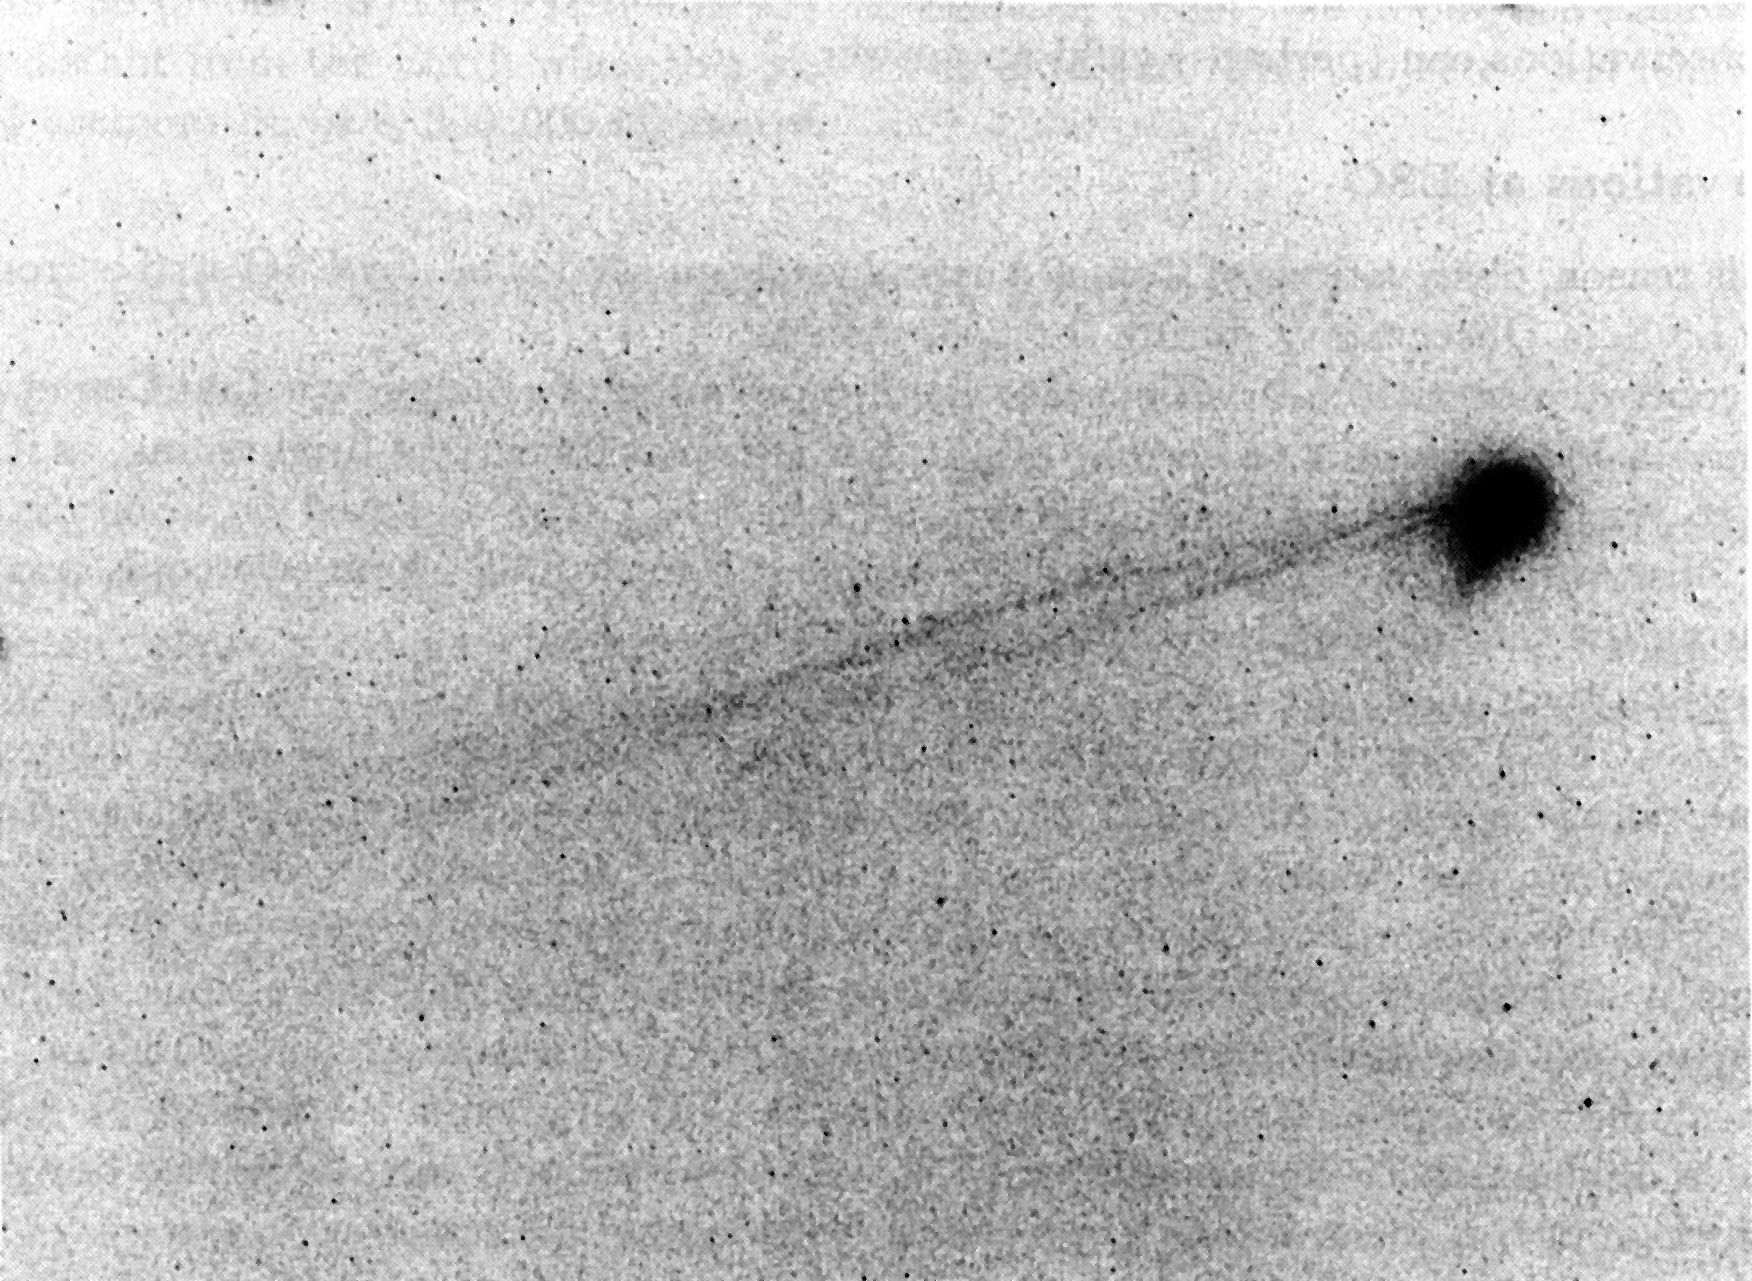

Comet Austin develops an ion tail

Comet Austin develops an ion tail. This photo is a reproduction of a photographic plate, obtained with the ESO Schmidt telescope at La Silla in the evening of February 24, 1990 (Feb. 25.0 Universal Time). It was made on blue-sensitive emulsion during evening twilight, only 15 degrees above the horizon. The telescope was set to follow the comet's motion; this is why the images of stars are trailed. The reproduction has been photographically amplified to bring out better the details in the faint tails.

Credit: ESO